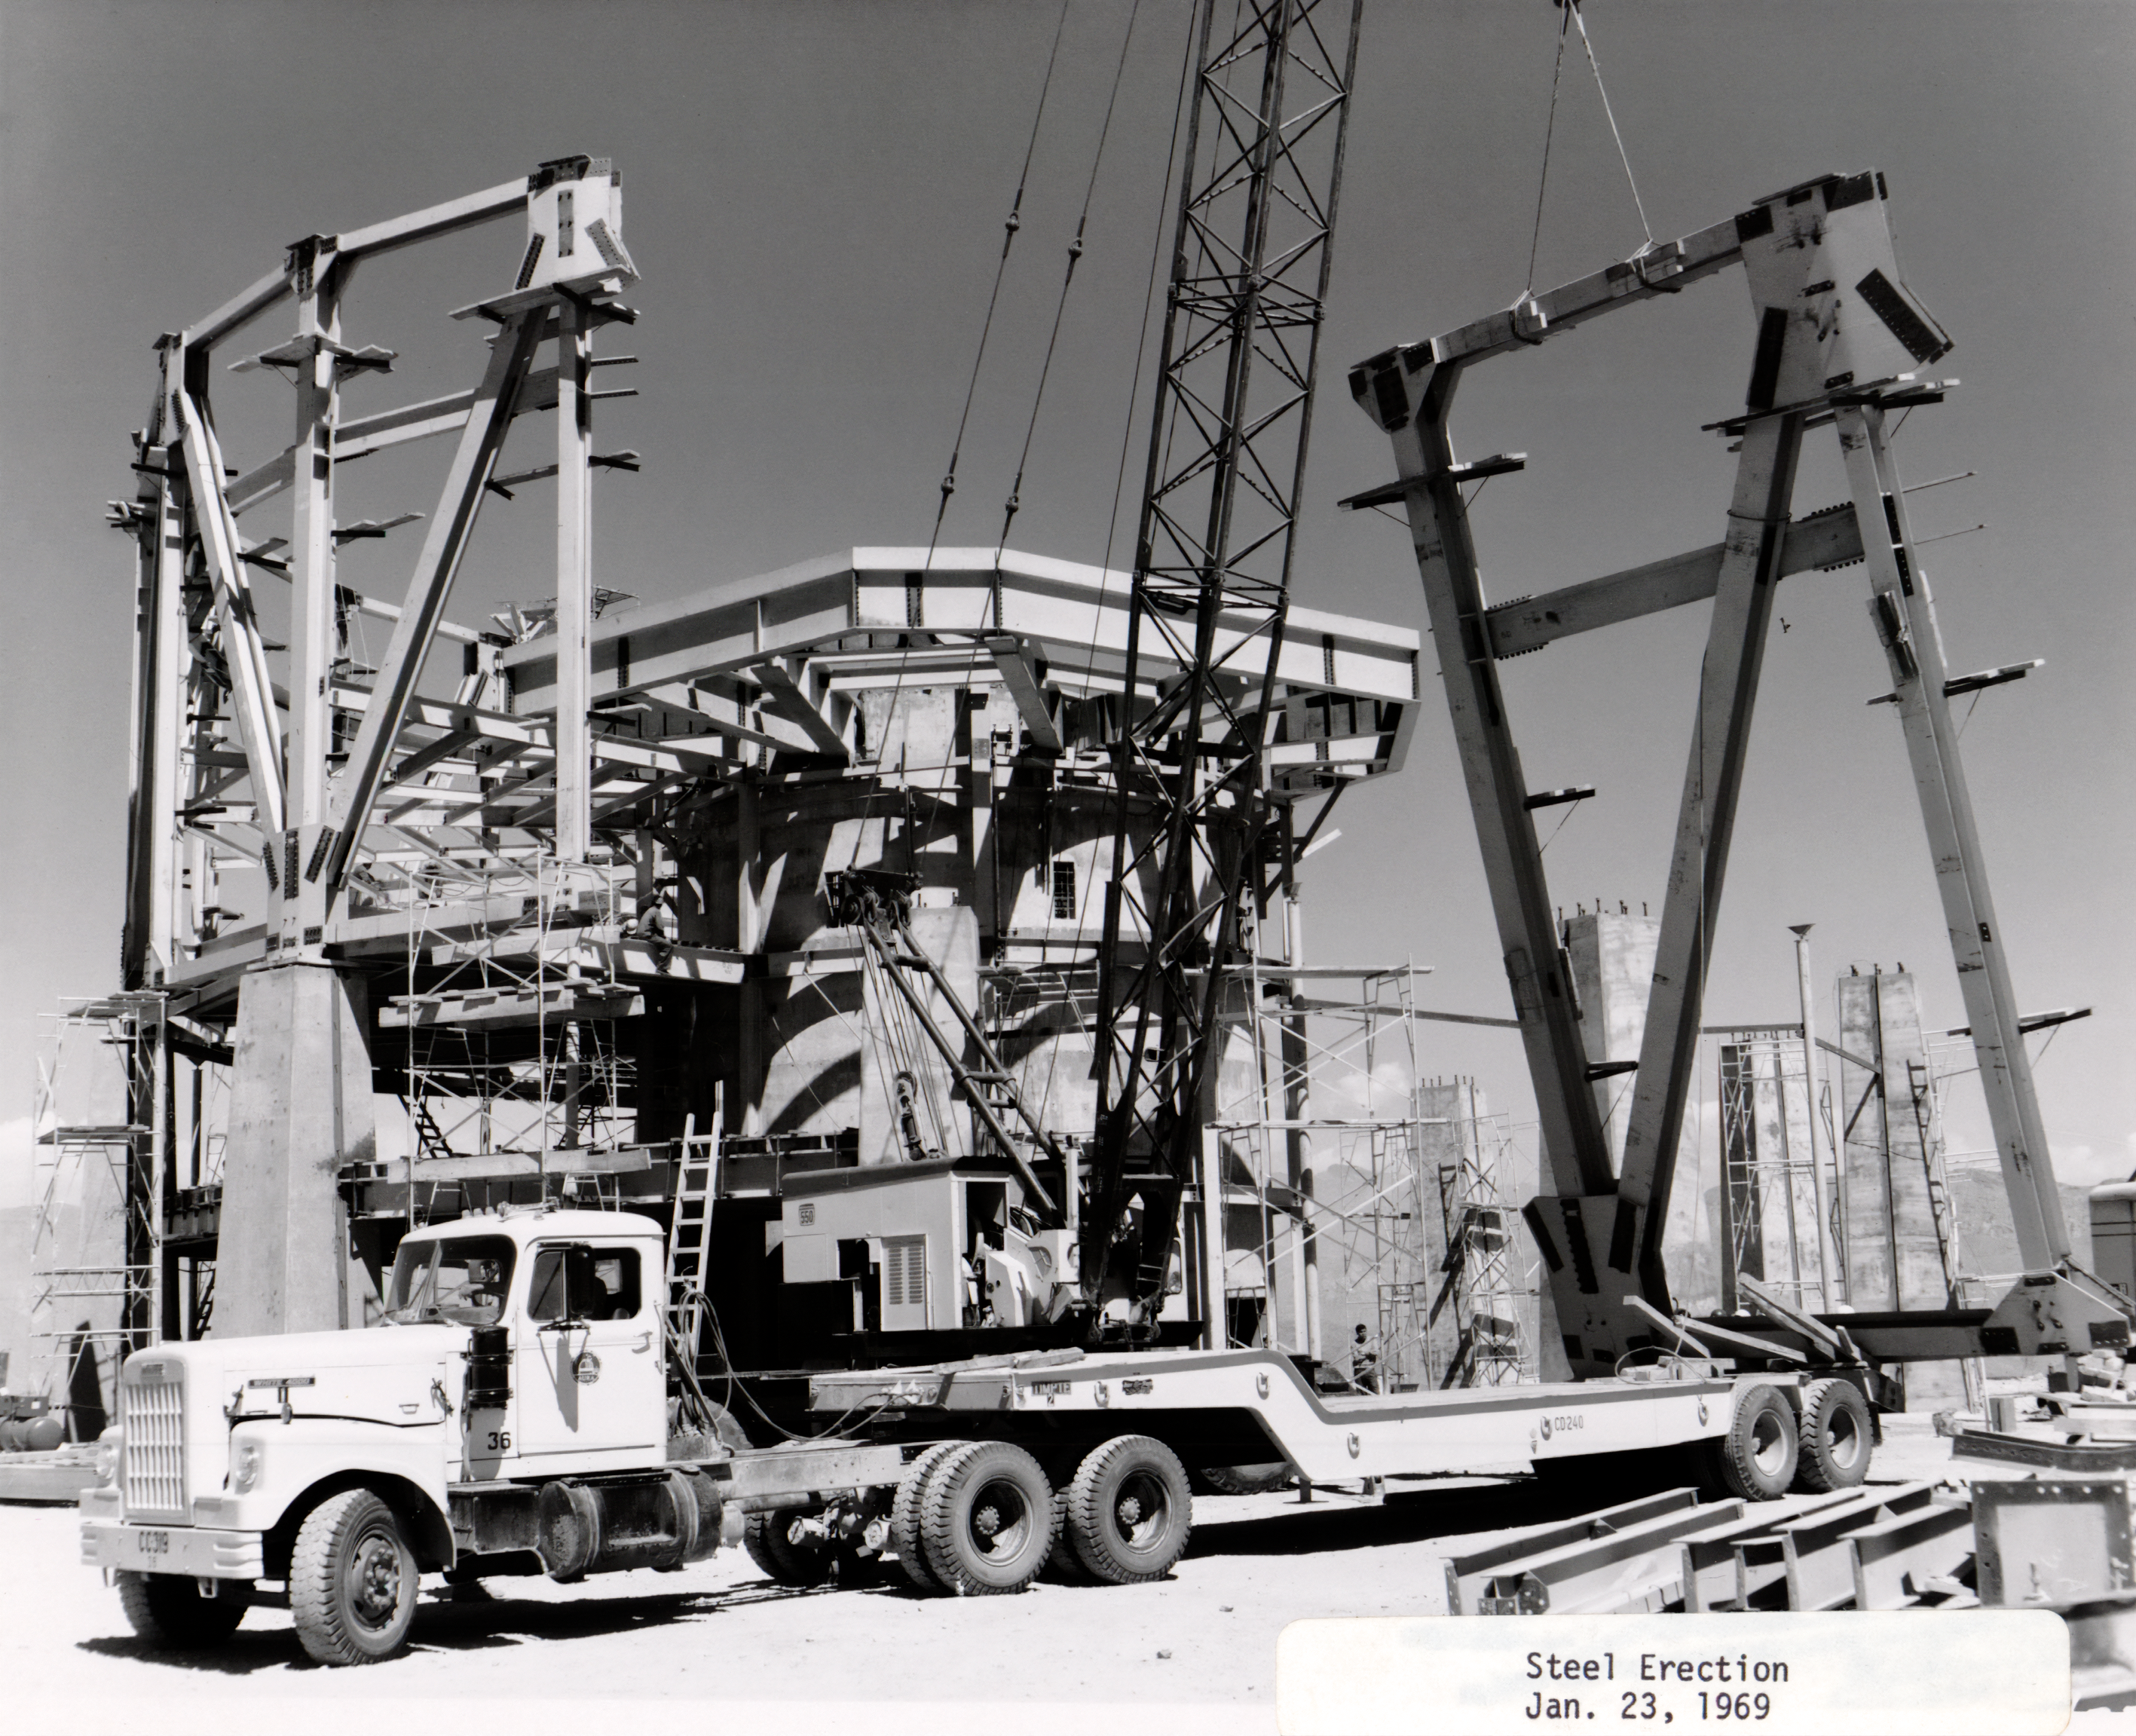

Steel Erection

Erecting part of the building for the Víctor M. Blanco 4-meter Telescope at Cerro Tololo Inter-American Observatory.

Credit: NOIRLab/AURA/NSF